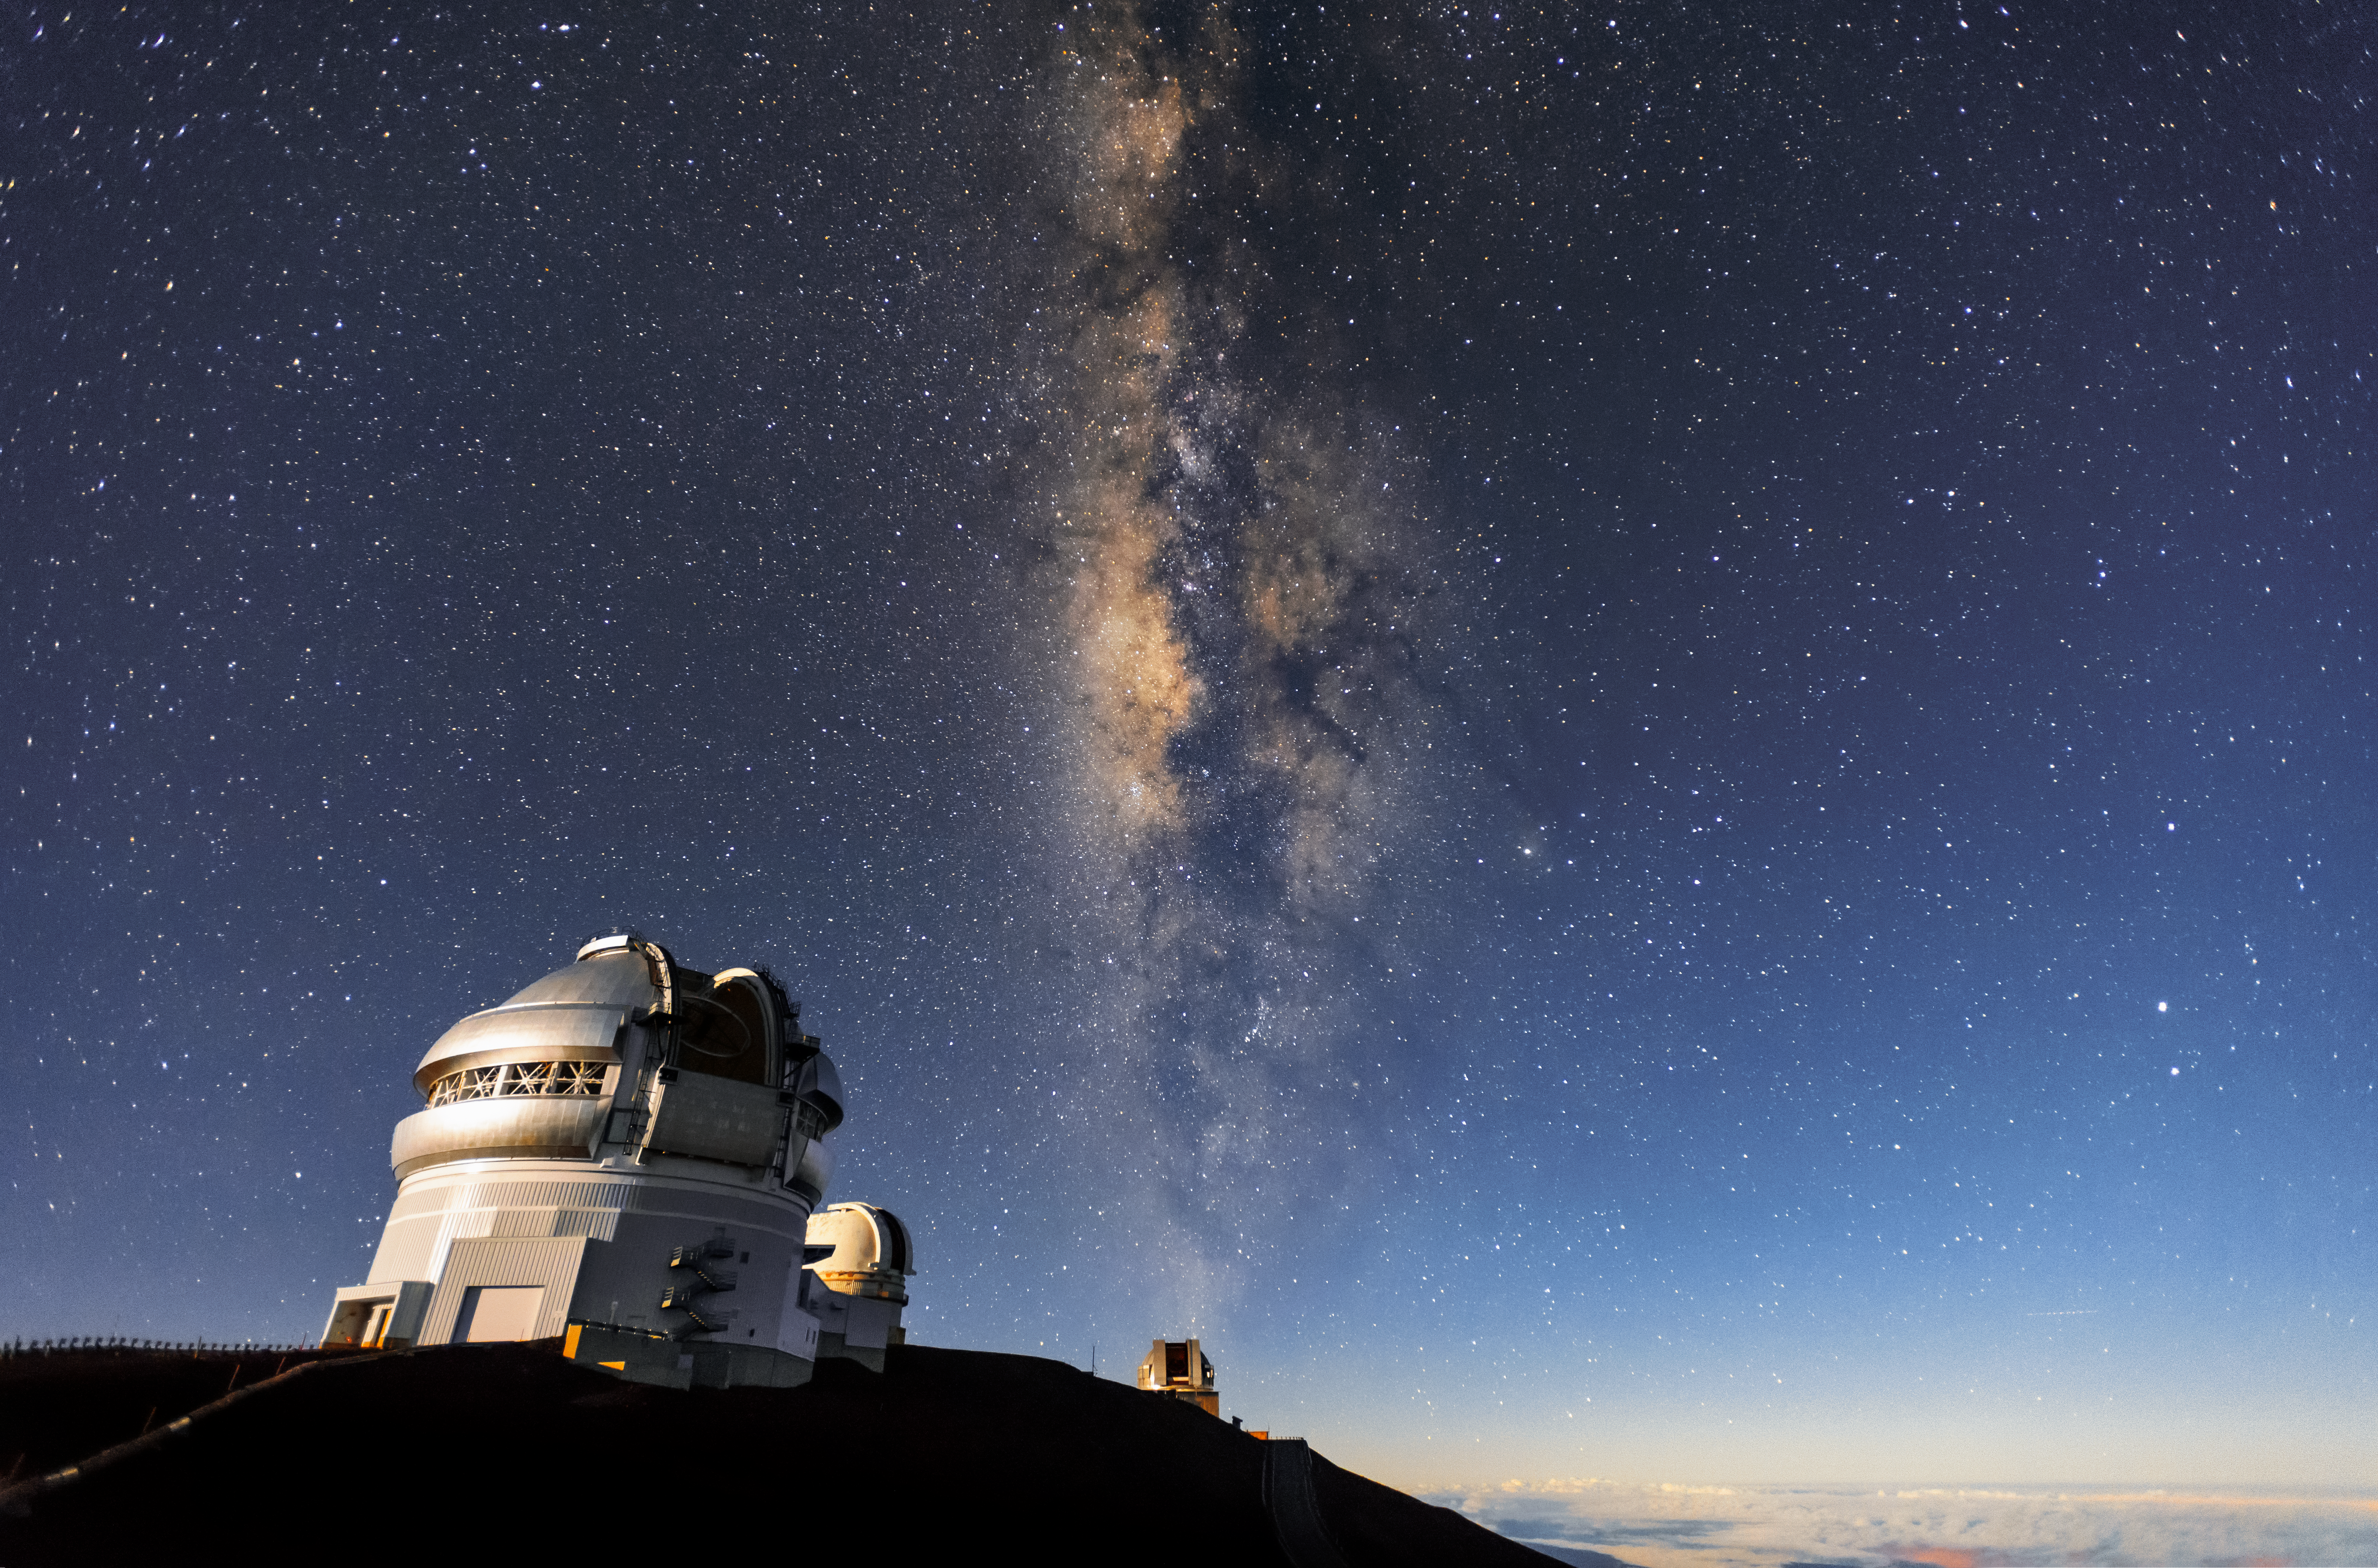

Smoke and Mirrors

Gemini North, of the international Gemini Observatory (a Program of NSF NOIRLab), stands peacefully in the foreground, under a crystal clear sky. The dramatic upward sweep of milky and sooty patches of the Milky Way galaxy is seen in the background.

The dark tendrils that permeate the Milky Way are due to enormous clouds of cosmic dust. These clouds of tiny particles absorb and scatter light, making huge patches of the Milky Way appear dark to human eyes from our vantage point here on Earth. Telescopes such as Gemini North, however, see the night sky differently. They are designed to collect far more light that the human eye can, thanks to their large primary mirrors. They can also detect ranges of light that humans cannot, meaning that they can probe areas of cosmic dust, giving us information on things that would otherwise remain obscured.

Credit: International Gemini Observatory/NOIRLab/NSF/AURA/J. Chu